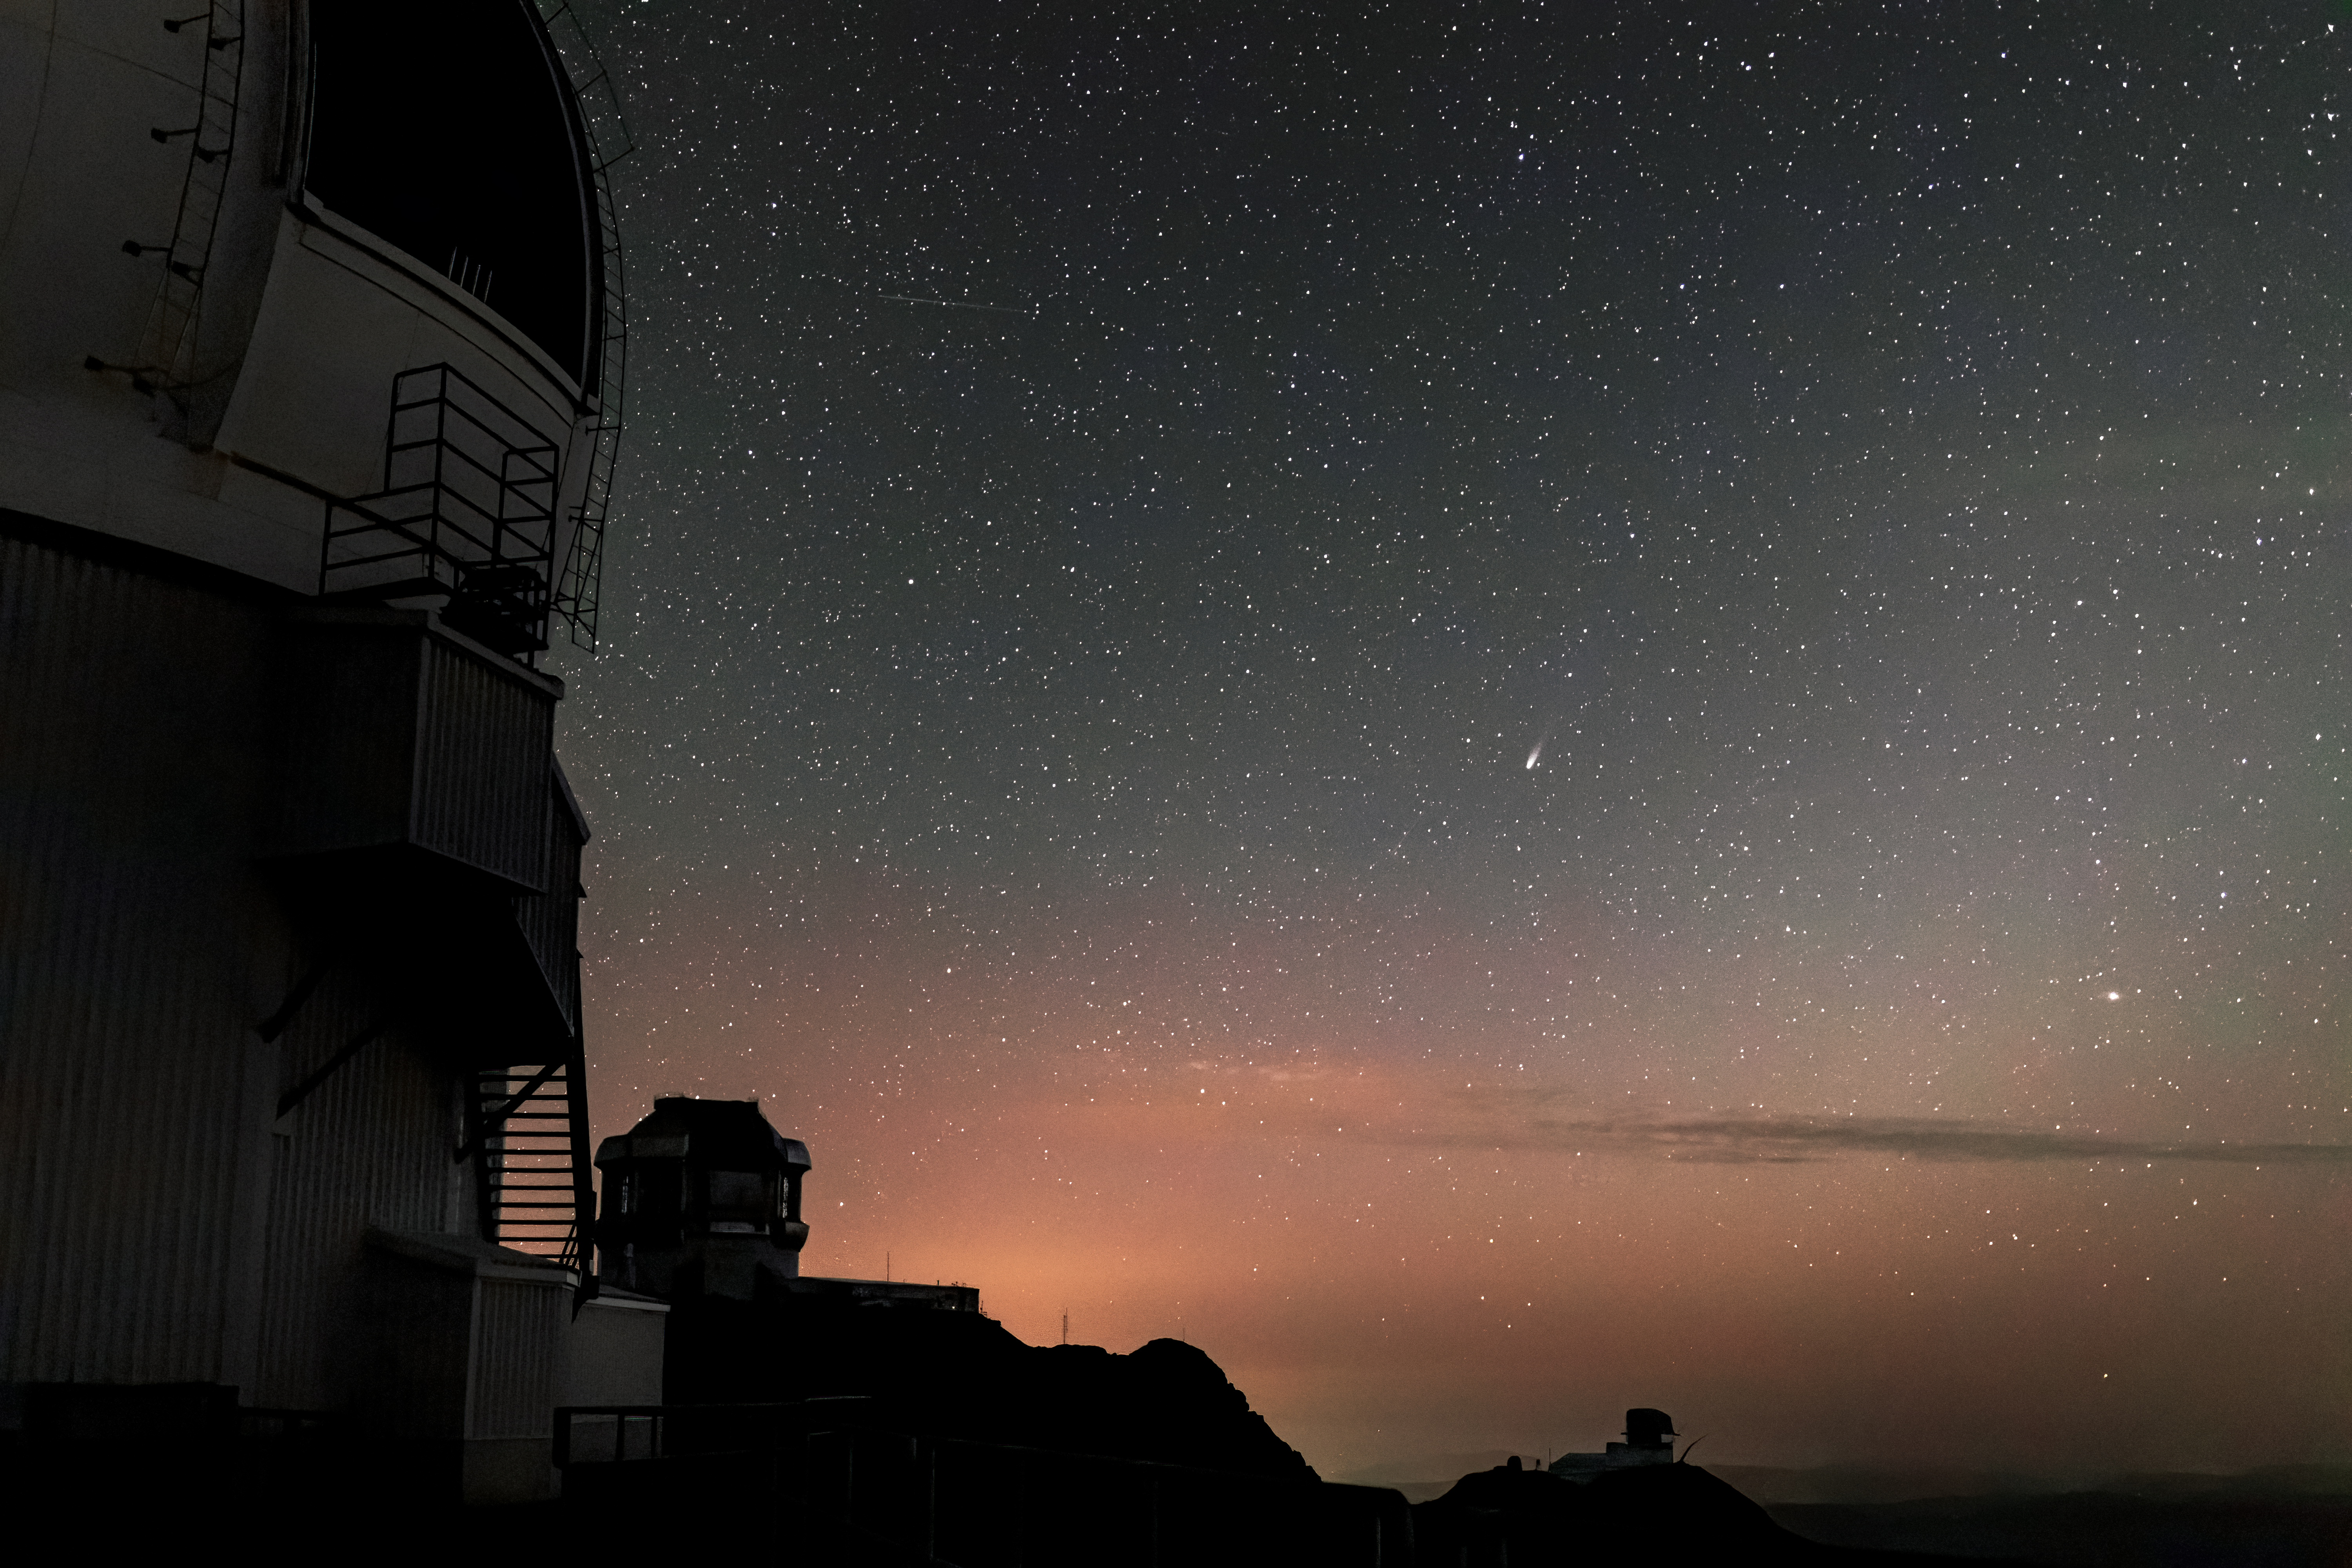

Comet NEOWISE from Cerro Pachón

In this image taken shortly after sunset, comet C/2020 F3 (NEOWISE) can be seen over Cerro Pachón.

Credit: NOIRLab/AURA/NSF